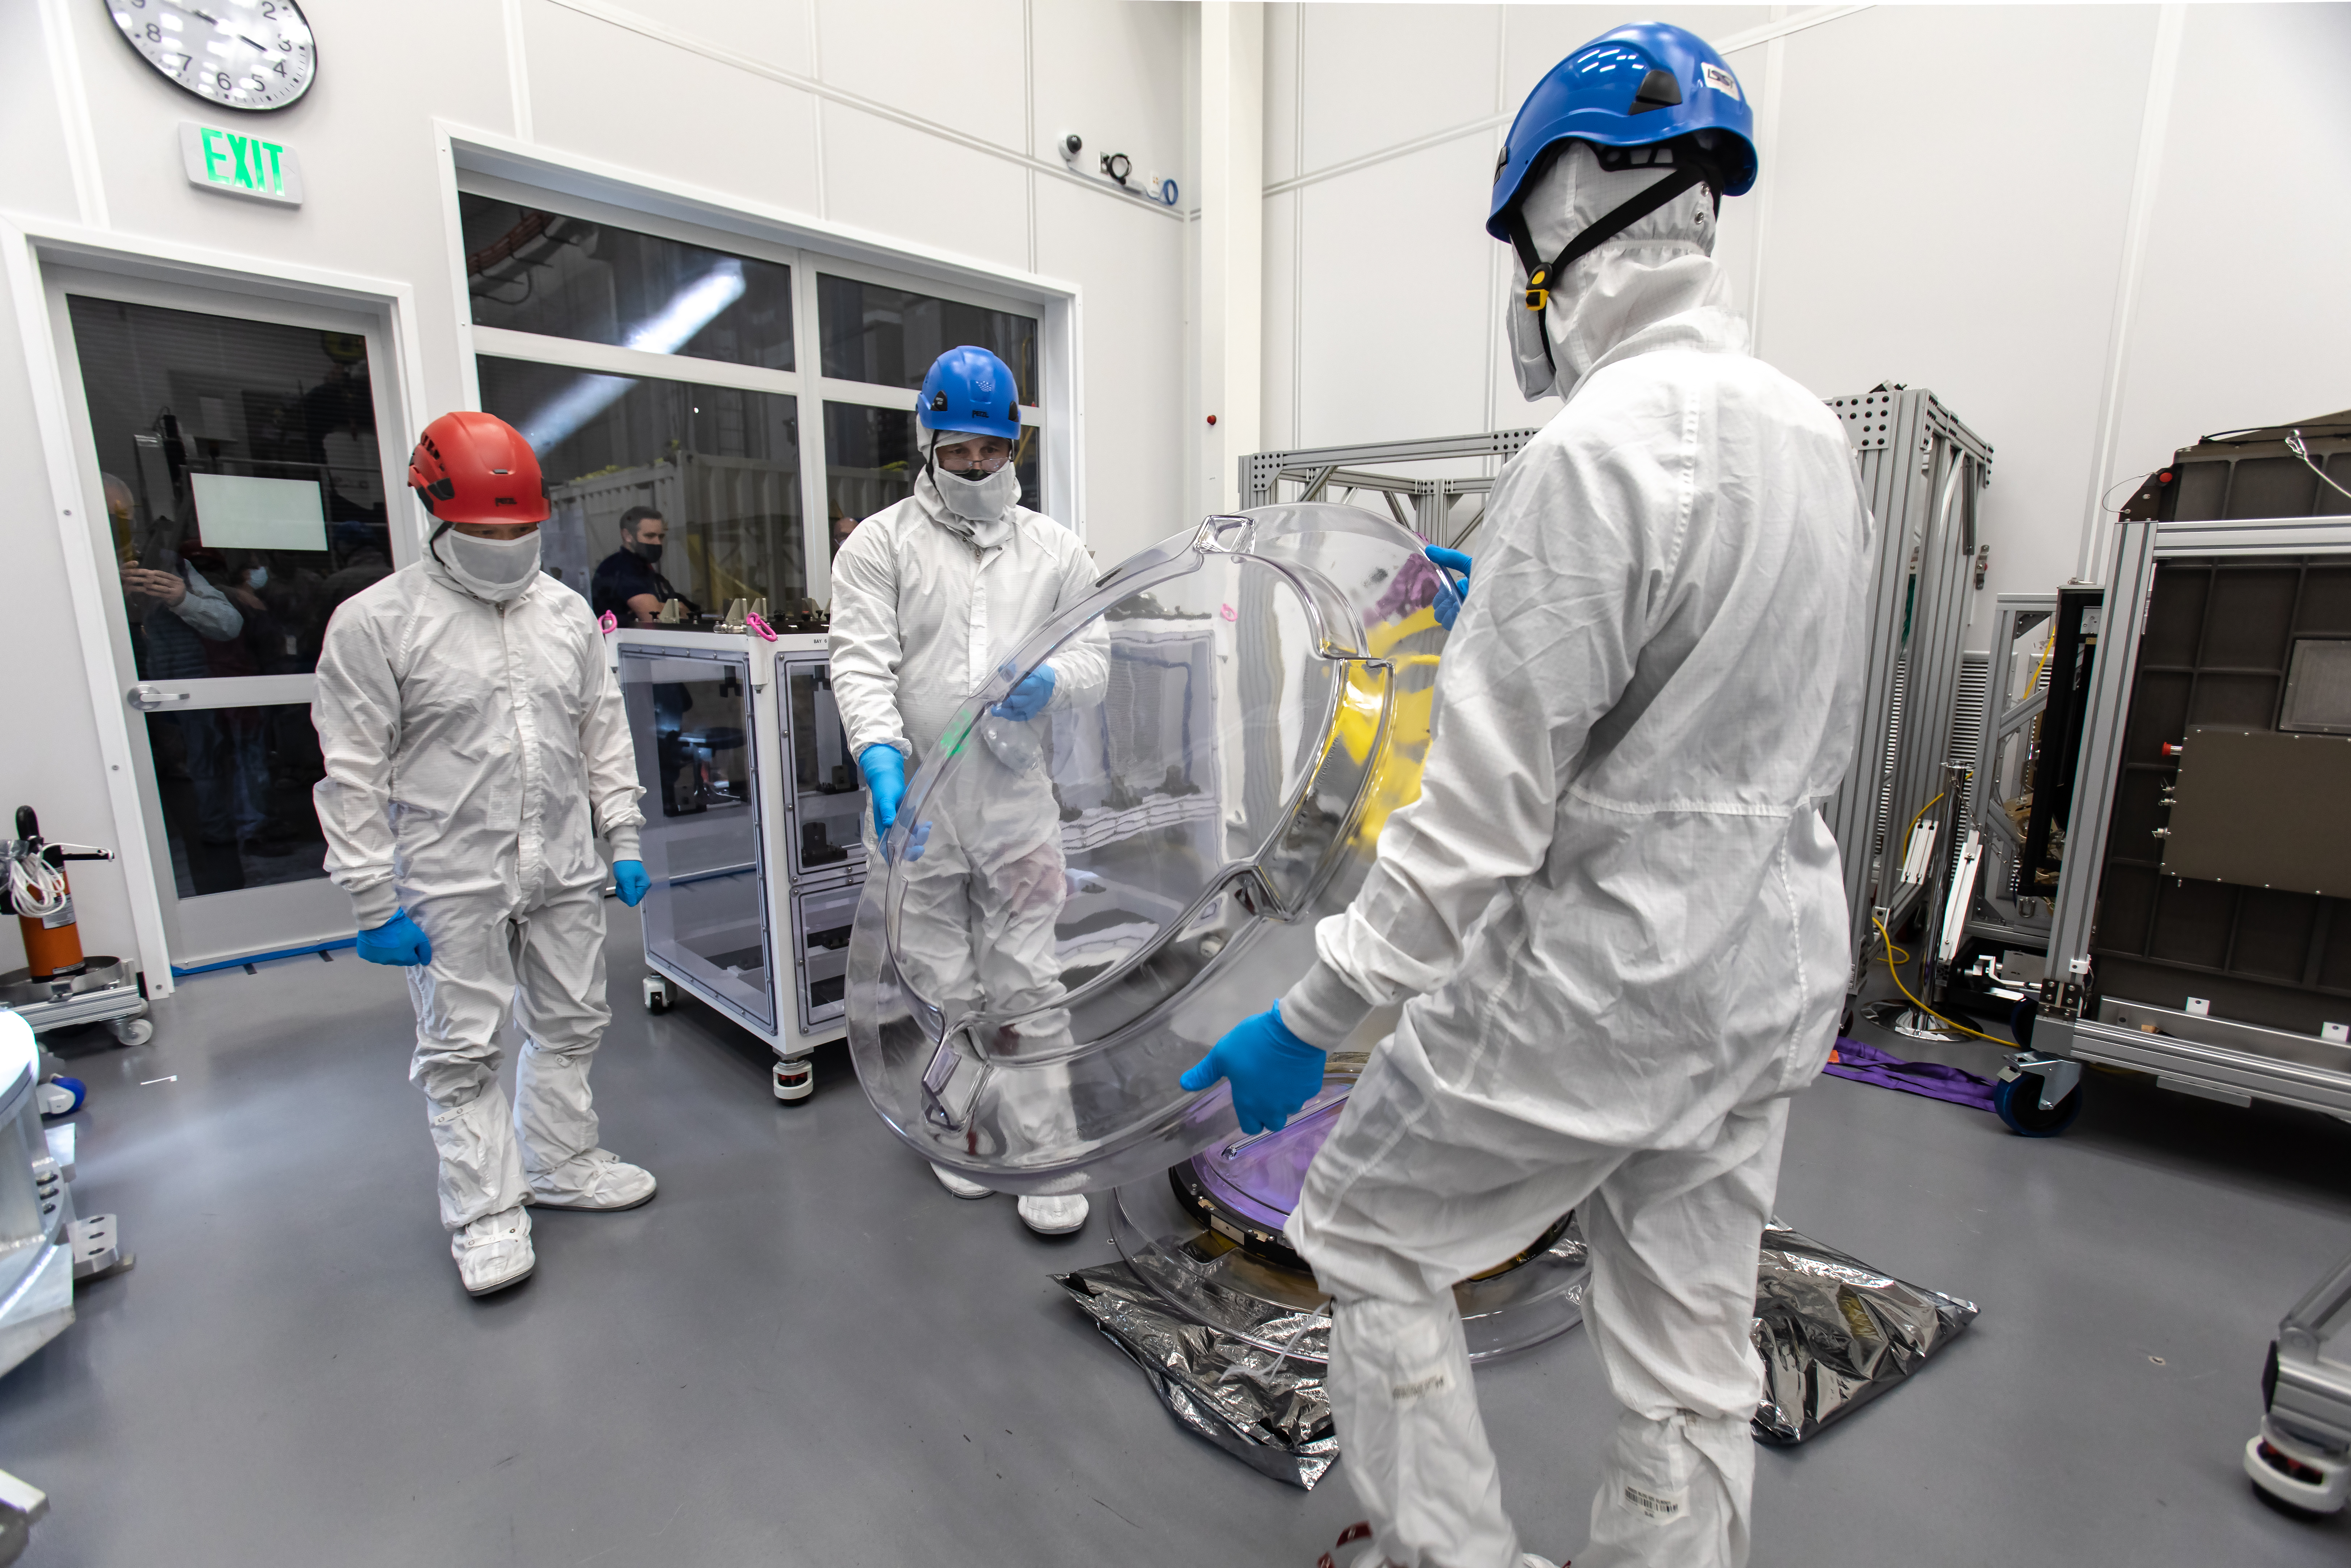

LSST R-Band Optical Filter

SLAC's LSST team carefully unpack, examine, test and store the r-band filter, the first of six optic filters that will be part of the completed LSST Camera.

Credit: Jacqueline Ramseyer Orrell/SLAC National Accelerator Laboratory